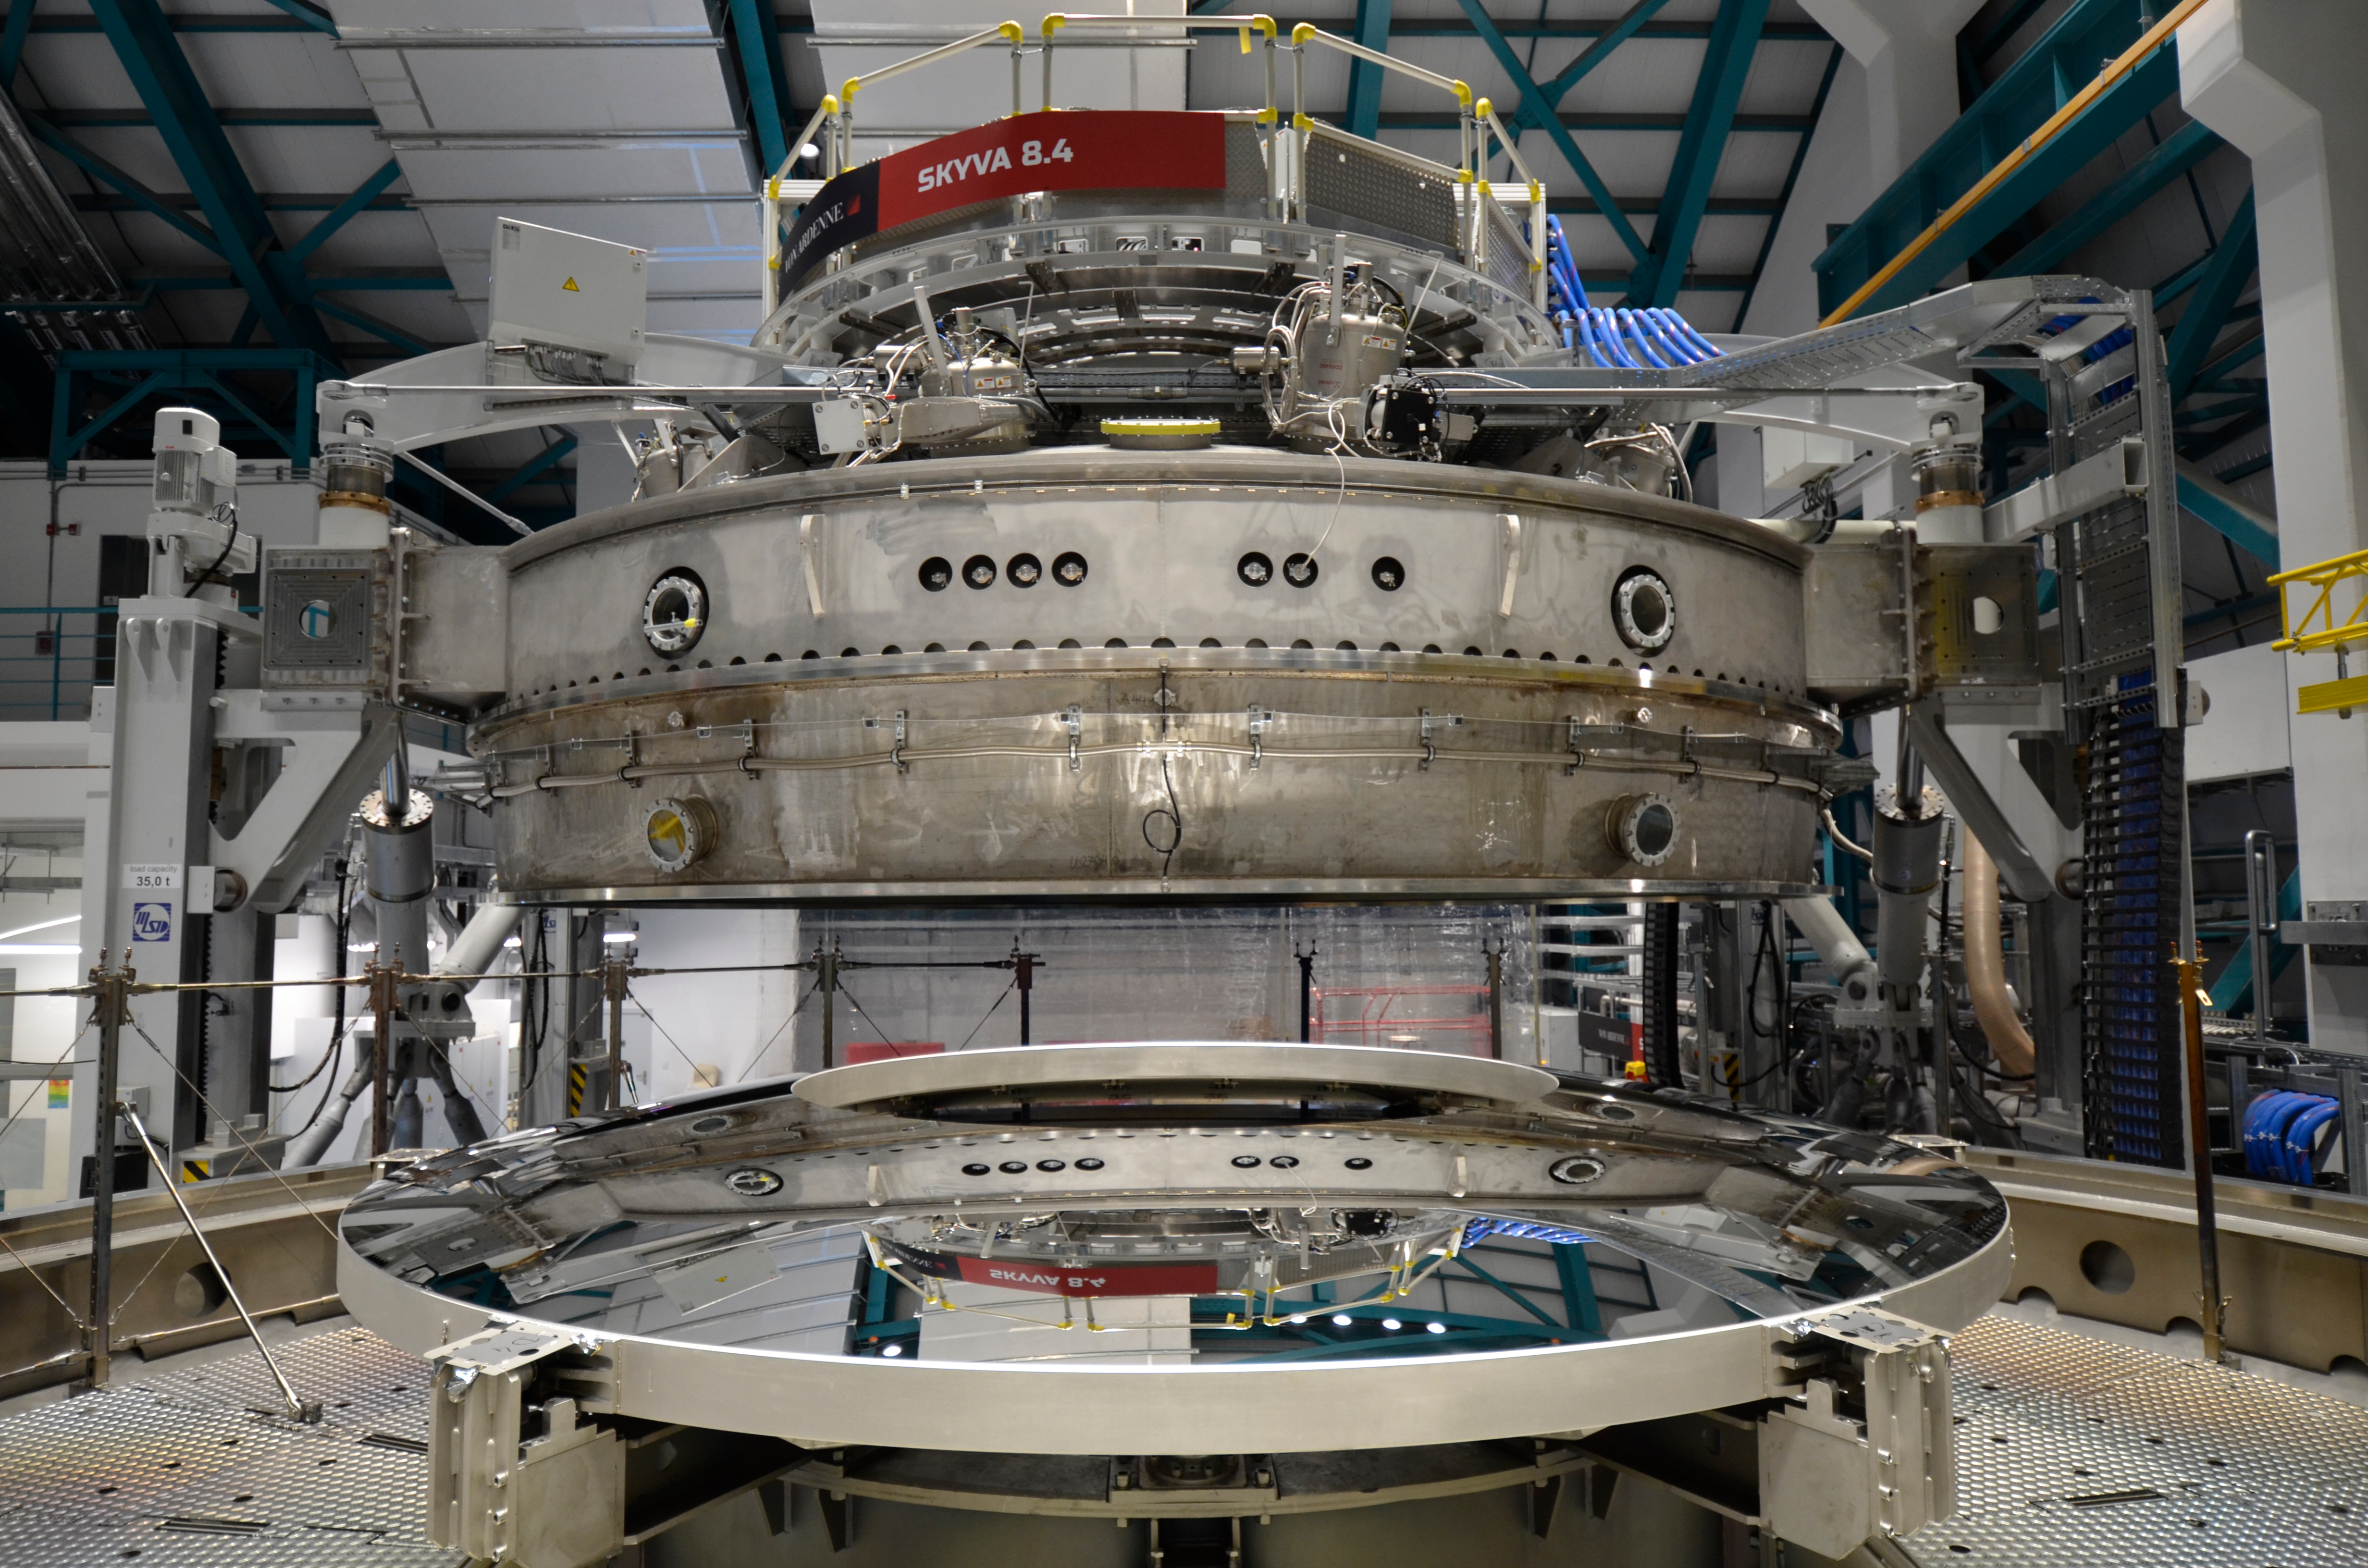

M2 Coating

The LSST Secondary Mirror (M2) was successfully coated in the Coating Chamber in the LSST summit facility building on July 16, 2019; testing shows the results not only met, but exceeded requirements.

Credit: Rubin Observatory/NSF/AURA